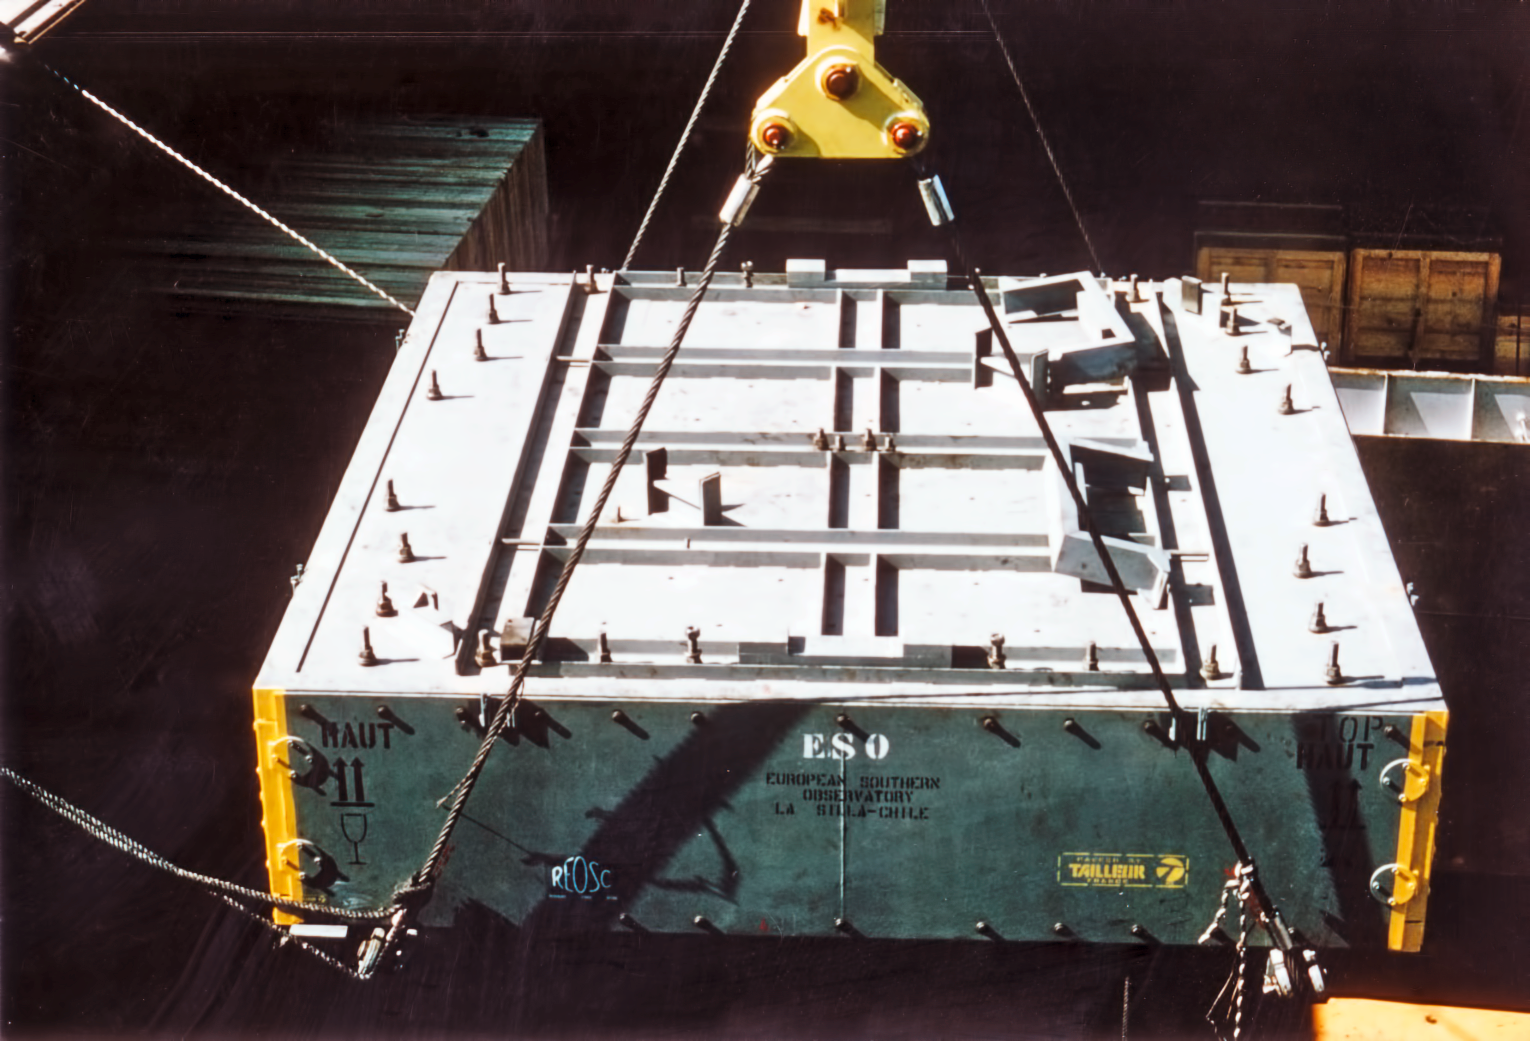

Loading the mirror of the ESO 3.6-metre telescope

Loading the primary mirror of the ESO 3.6-metre Telescope in La Silla observatory.

Credit: ESO